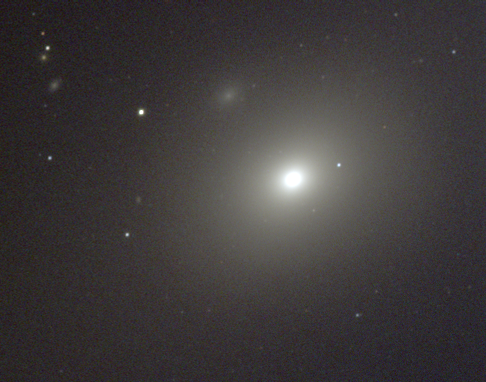

M86, NGC 4406

M86 is a lenticular galaxy of type S0 in the constellation Virgo (although there are those who classify it as an elliptical: a similar debate occurs over M84). Lenticulars are mostly smooth and featureless, like elliptical galaxies, but have a significant amount of dust and often some disk-like component, similar to the disk of a spiral galaxy without the arms. This image was taken at the KPNO 0.9-meter telescope in December 1996, and shows the inner regions of the galaxy. The full extent of the galaxy can be better appreciated in this composite mosaiced image of part of the Virgo cluster, or in this deep black and white image from the KPNO Mayall 4-m telescope.

The Virgo cluster also includes Messier galaxies M49, M58, M59, M60, M61, M84, M85, M87, M88, M89, M90, M91, M98, M99, and M100.

Credit: NOIRLab/NSF/AURA